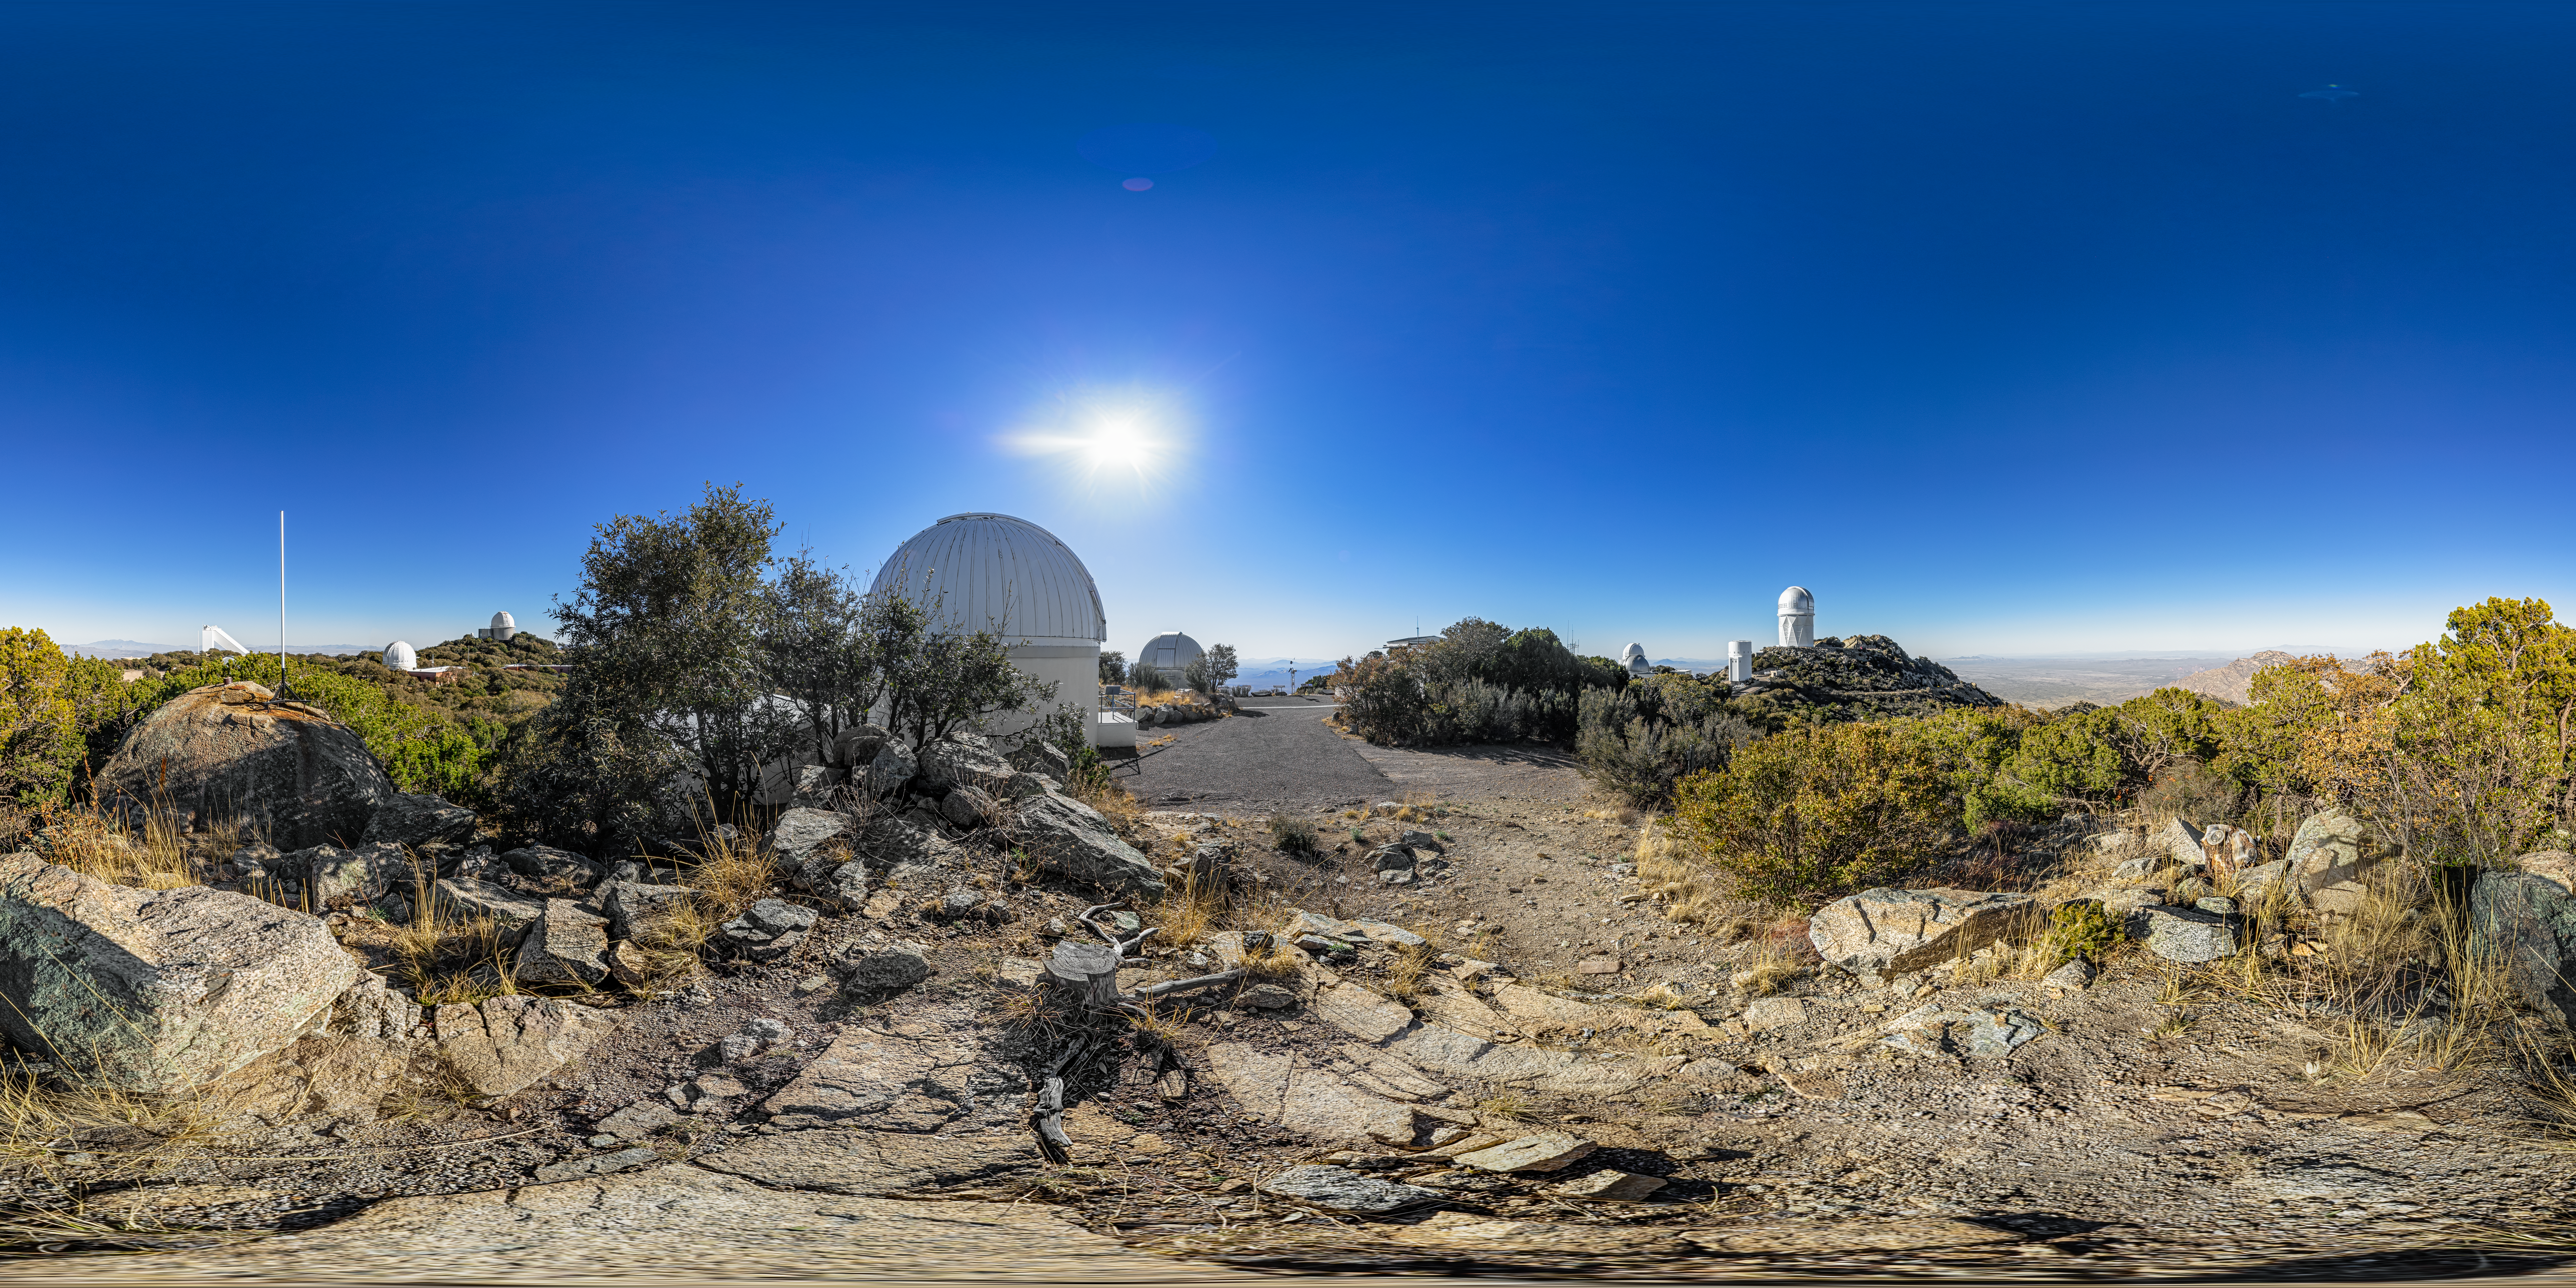

View From Kitt Peak Visitor Center Roll Off Roof Observatory 360 Panorama

A fulldome snapshot of the view from the Kitt Peak Visitor Center Roll Off Roof Observatory at Kitt Peak National Observatory (KPNO), a Program of NSF NOIRLab, near Tucson, Arizona, showing the SARA Kitt Peak Telescope (foreground), Burrell Schmidt Telescope (background) and distant Nicholas U. Mayall 4-meter Telescope.

A 360 panorama version of this image can be found here.

Credit: KPNO/NOIRLab/NSF/AURA/P. Horálek